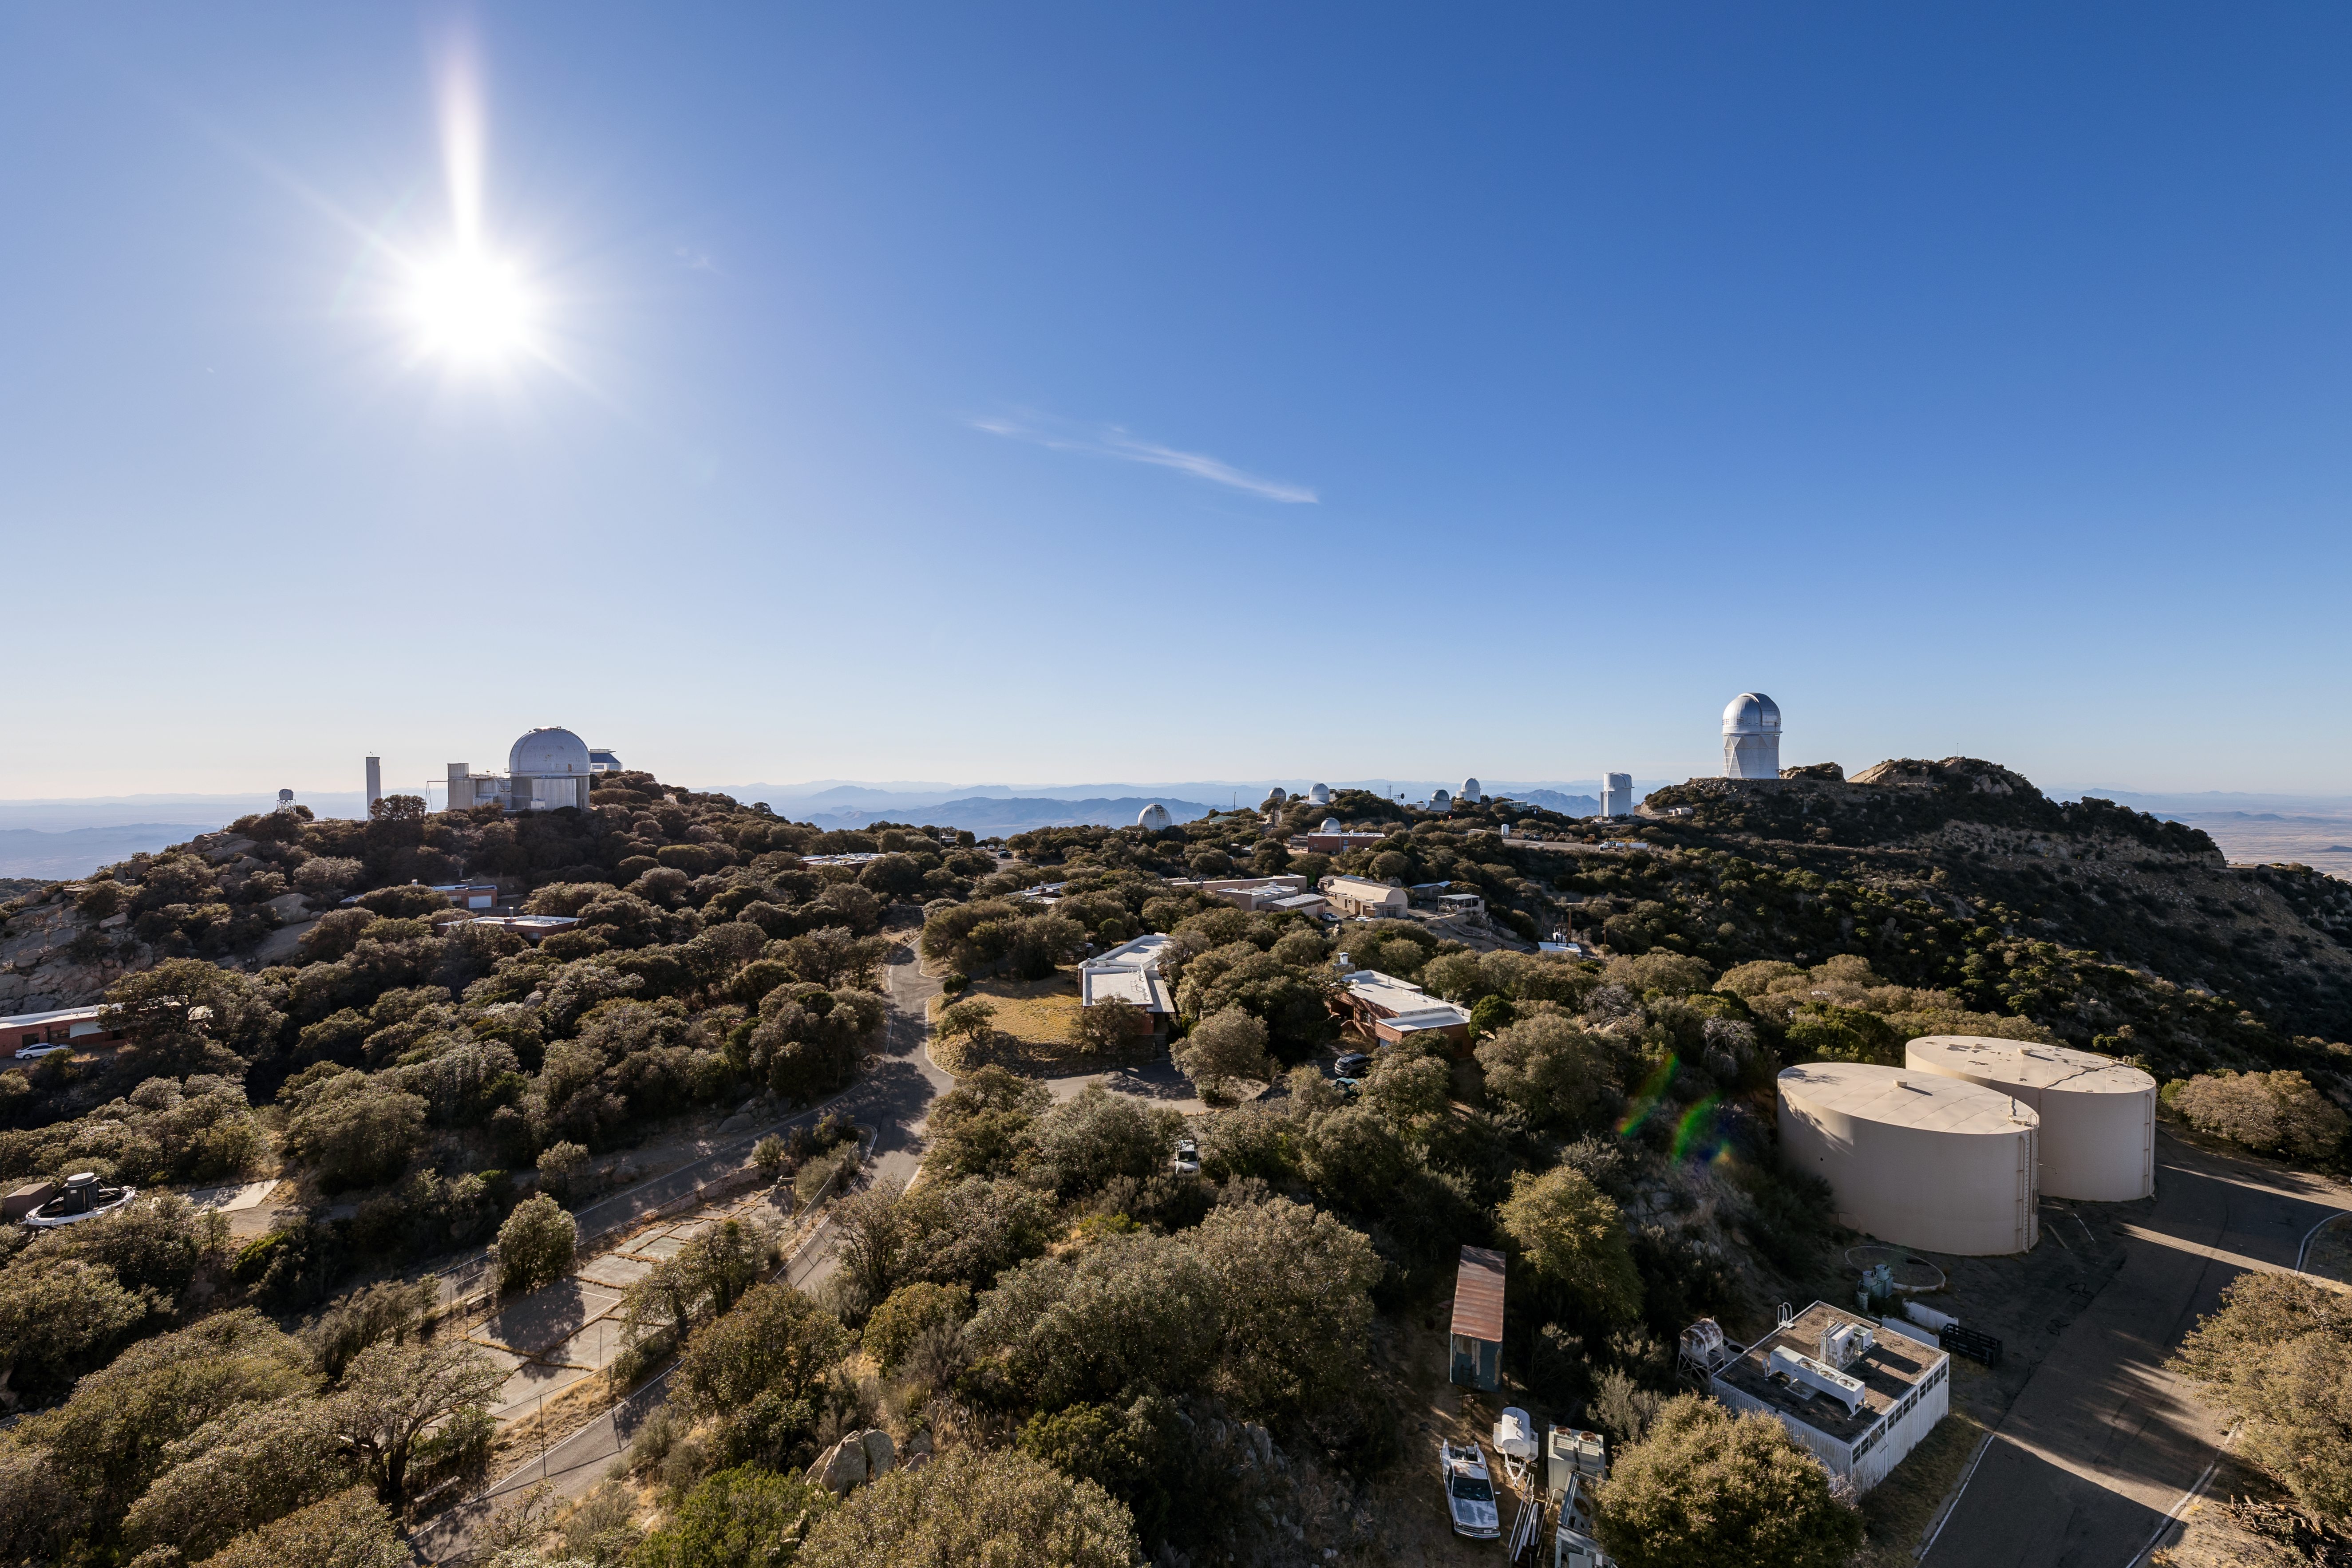

Midday at Kitt Peak

Aerial view of a sunny day at Kitt Peak National Observatory in Arizona.

Credit: KPNO/NOIRLab/NSF/AURA/T. Slovinský